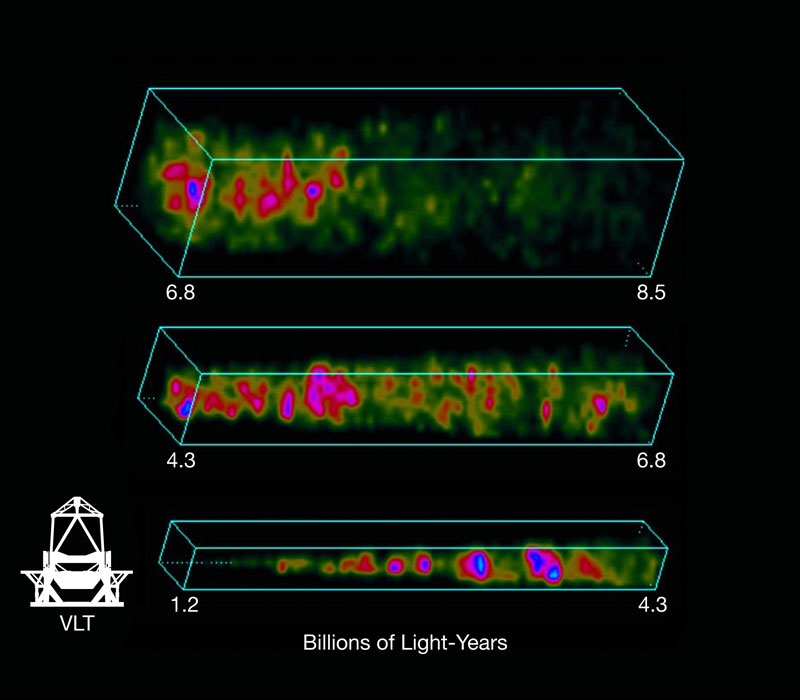

Distribution of galaxies

Maps of the distribution of galaxies in the VVDS-Wide survey, showing the presence of large-scale structures. The colours indicate the density of galaxies — going from green to blue, the latter being the densest regions. The data have been cut into three cones, from the closest galaxies (bottom) to the farthest. The sample includes galaxies whose light travelled between 1.3 and 8.5 billion years.

Credit: ESO